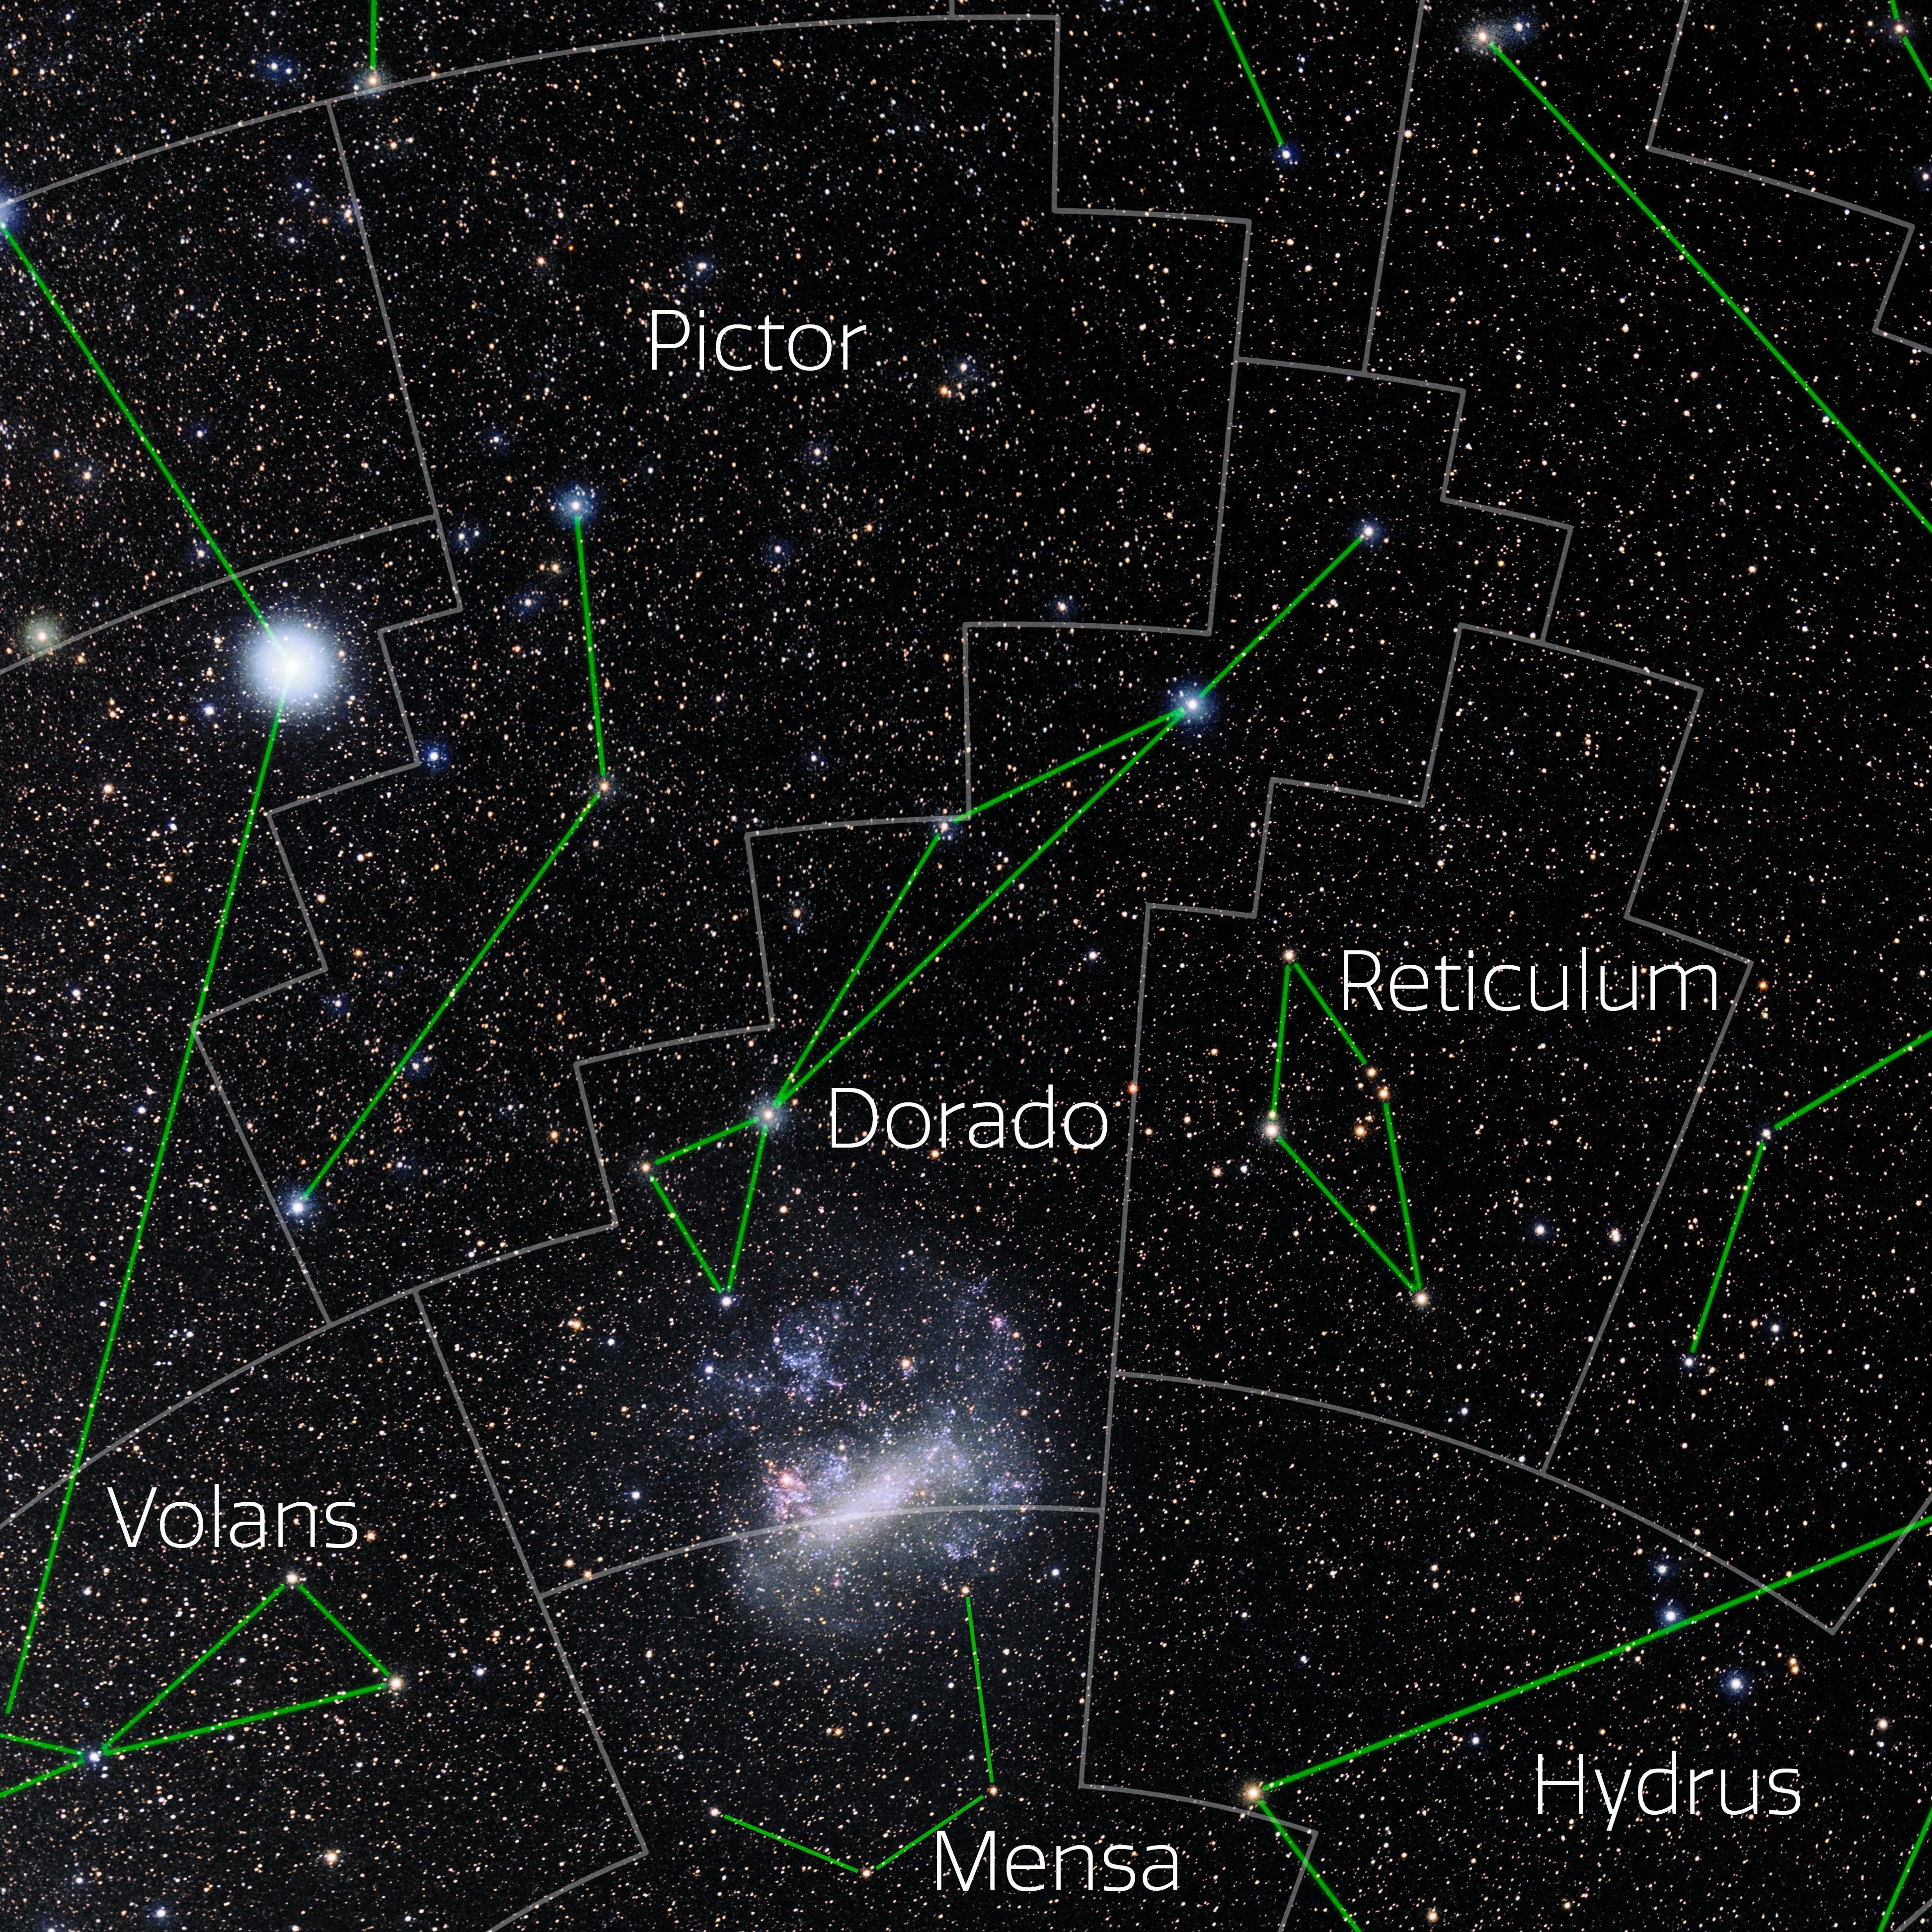

Dorado (Annotated)

Photo of the constellation Dorado with annotations from IAU and Sky & Telescope. Here is the non-annotated version.

Credit: E. Slawik/NOIRLab/NSF/AURA/M. Zamani